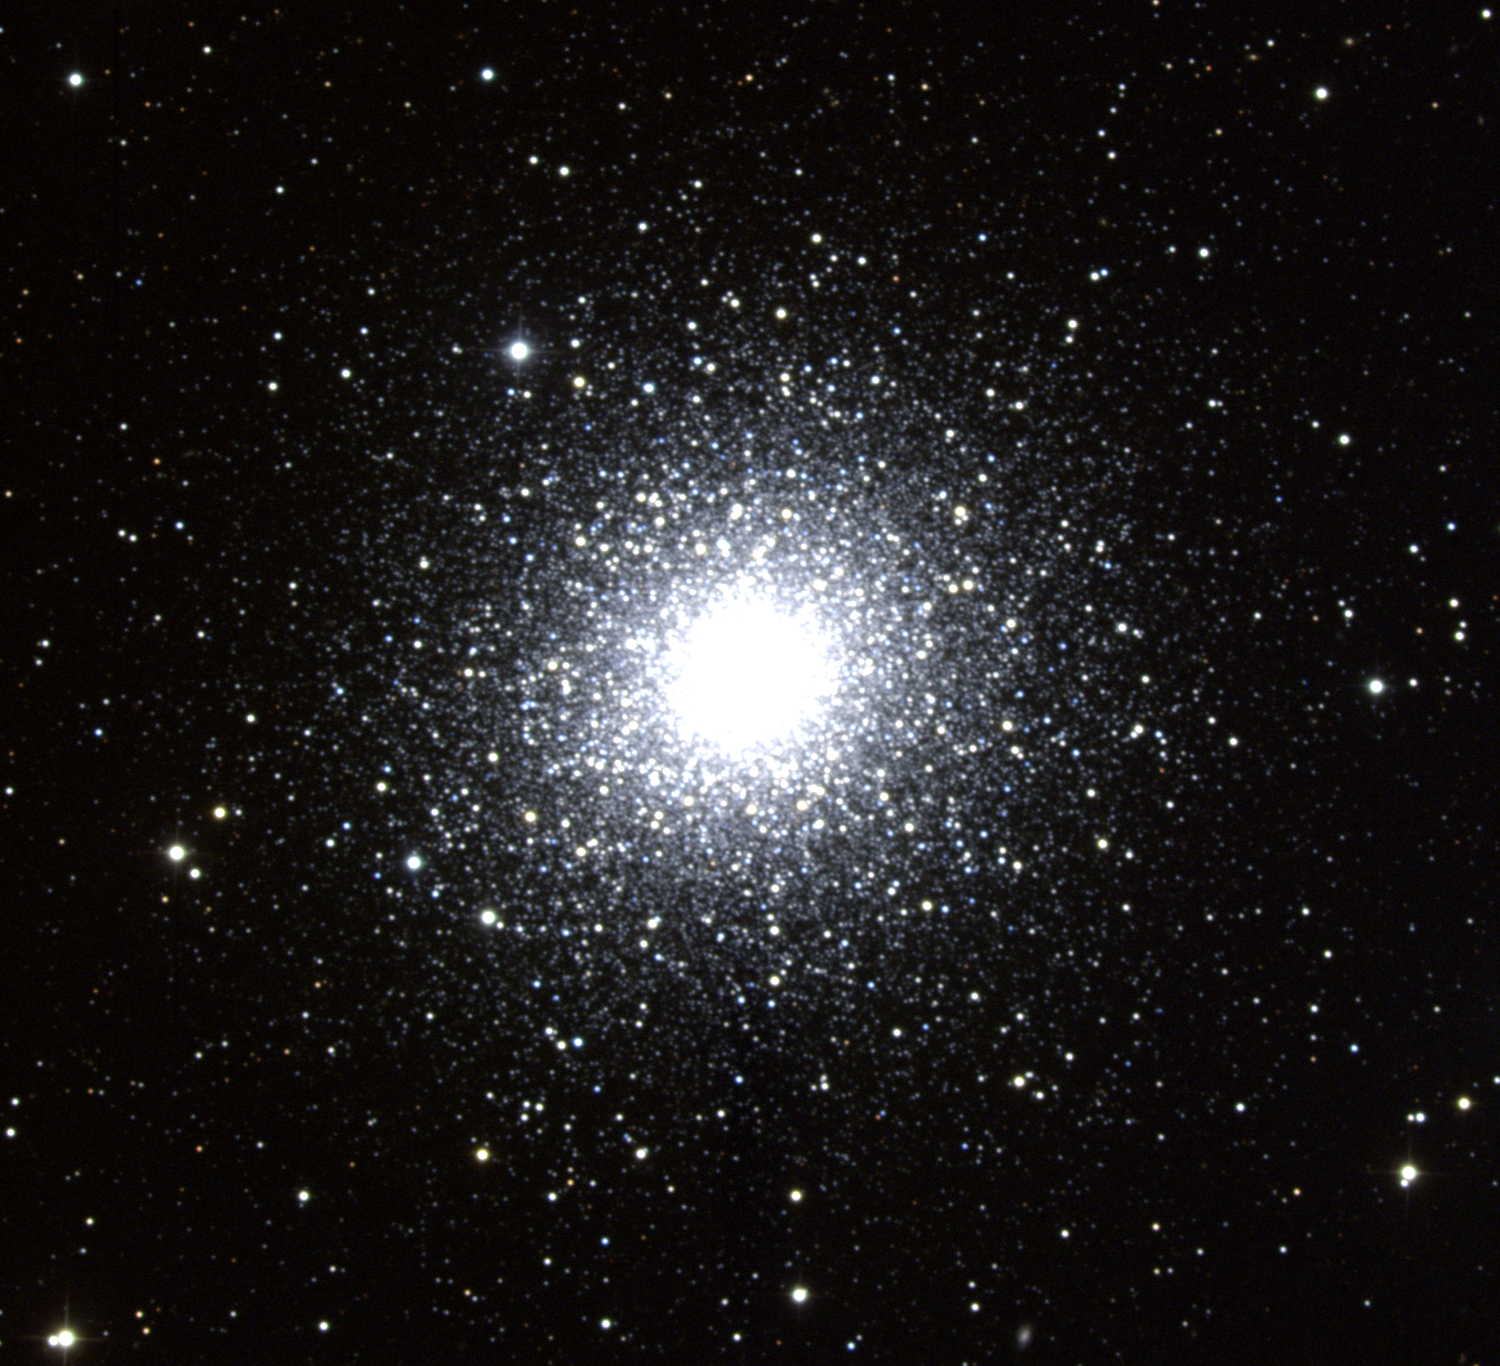

M2, NGC 7089

M2 is a globular cluster in the constellation of Aquarius. Its actual position in the galactic halo places it in the southern galactic cap, almost directly beneath the southern pole of our Galaxy, the Milky Way, and at a distance from us of around 47000 light-years. M2 is a compact and fairly dense globular cluster. In fact, it is one of the richer globulars, containing more than 100,000 stars (of which only about 5000 are visible here), and stretching more than 150 light-years across. The brightest stars that can be seen within it are mostly red and yellow giants of absolute magnitude about -3. Overall, the absolute magnitude is -9, but the apparent magnitude (as seen from Earth) is 6.3. This makes it a good candidate for viewing with binoculars and small telescopes. Like other globular clusters, which are the oldest, densest, and most populous star clusters in the Milky Way, M2 is made up of stars that are all the same age. These are amongst the oldest stars in our Galaxy, at an age of about 13 billion years. Because the stars in a globular cluster are all the same age and all at the same distance from Earth, they provide an excellent laboratory in which astronomers can study stellar evolution. The stars of a globular cluster can also be used to understand "standard candles", which is to say, types of stars that all have the same intrinsic brightness, and can therefore be used to measure distances. Although M2 does contain RR-Lyrae variables, one such type, there are fewer of them in M2 than in most other globular clusters. M2 also contains Cepheid variables, but since they are population II Cepheids and not the usual population I type, they cannot be used as standard candles. This picture was created from six images taken in July 1997 at the KPNO 0.9-meter telescope during the summer Research Experiences for Undergraduates (REU) program operated at the Kitt Peak National Observatory and supported by the National Science Foundation. Image size 17.0x15.5 arc minutes.

Credit: Doug Williams, REU Program/NOIRLab/NSF/AURA